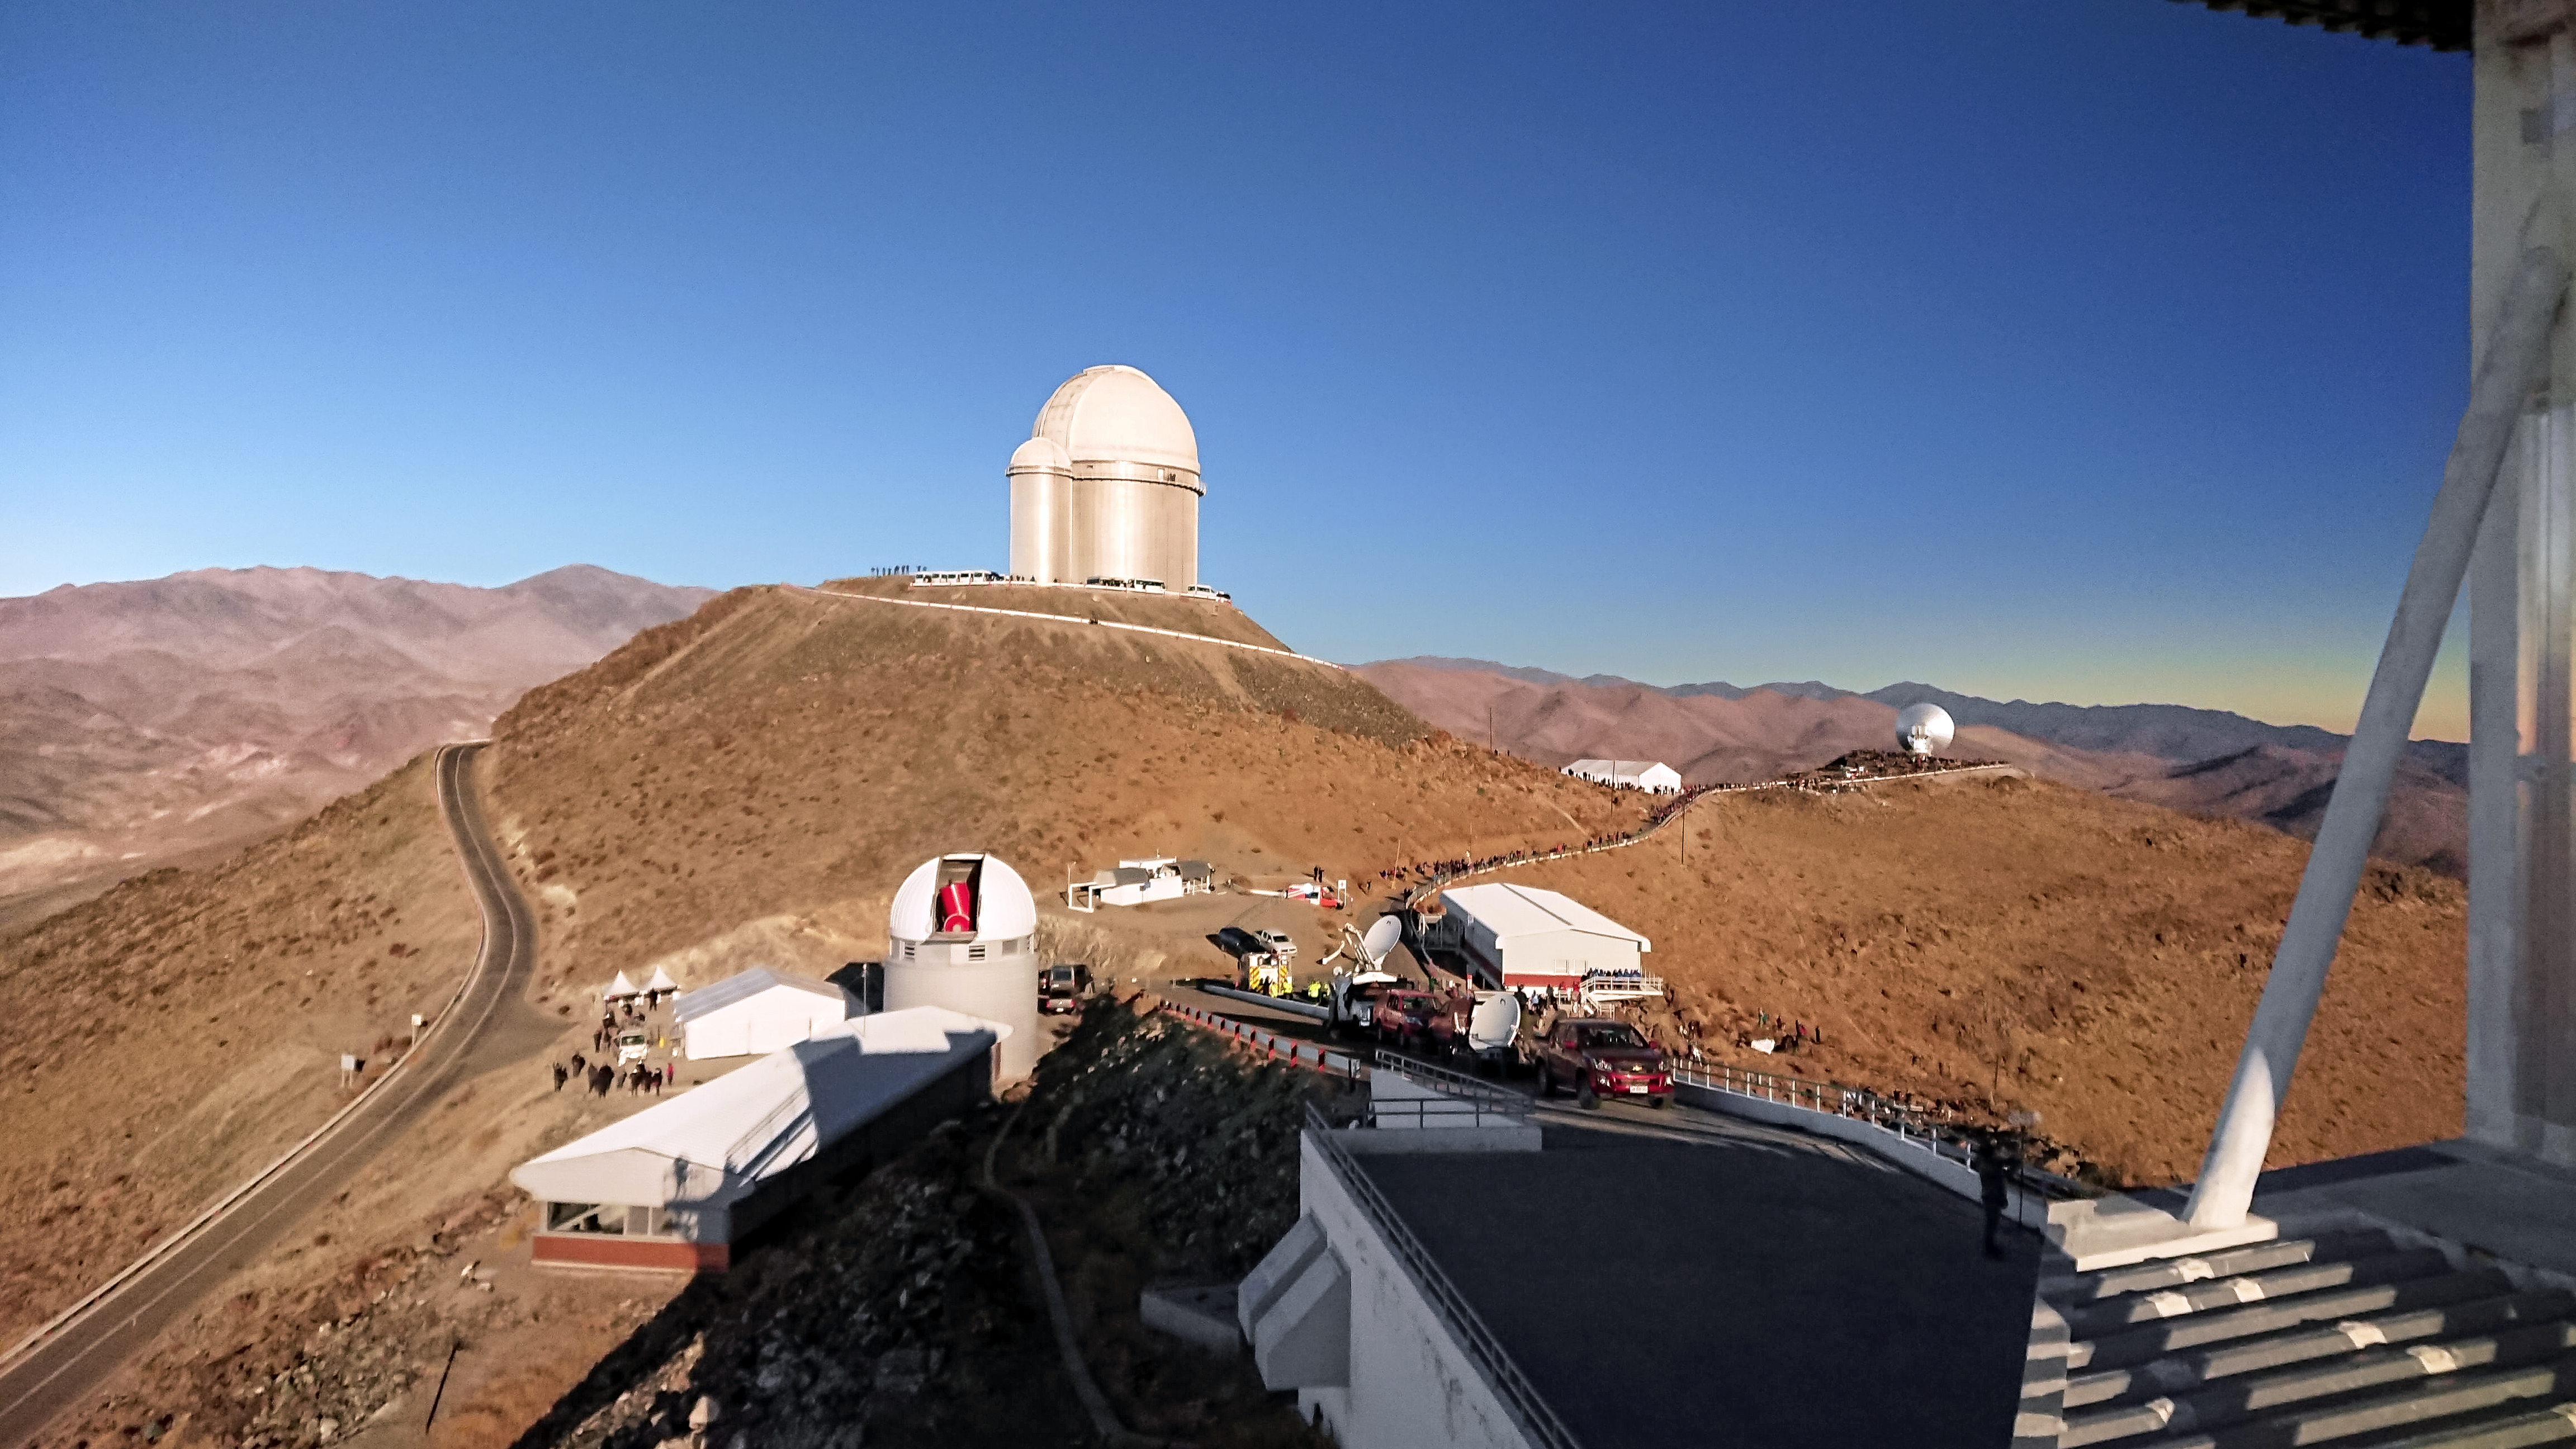

Solar eclipse in La Silla 2019

La Silla Observatory in the Atacama Desert in Chile. Educators, communicators and the general public gathered to enjoy the solar eclipse.

Credit: ESO/P. Sinclaire